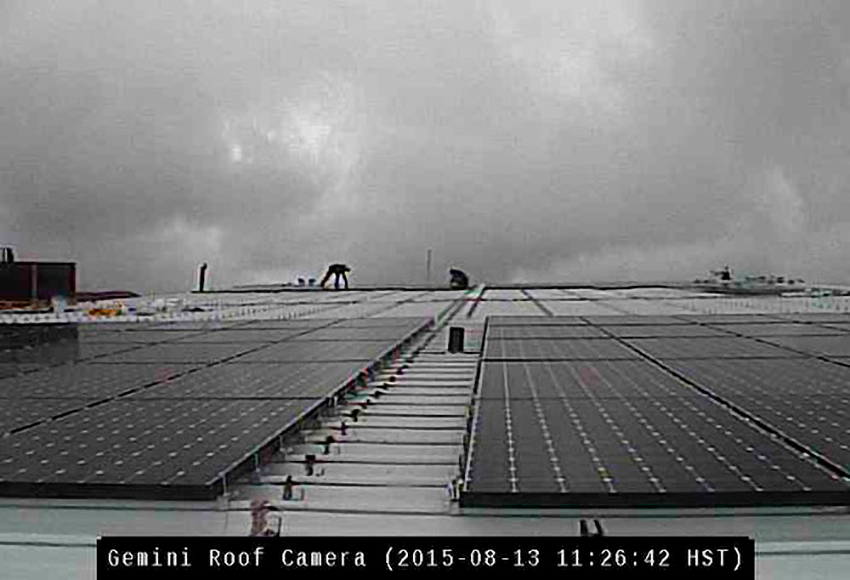

Gemini Installs Record-Breaking Rooftop PV Solar Panel System

Credit: NOIRLab